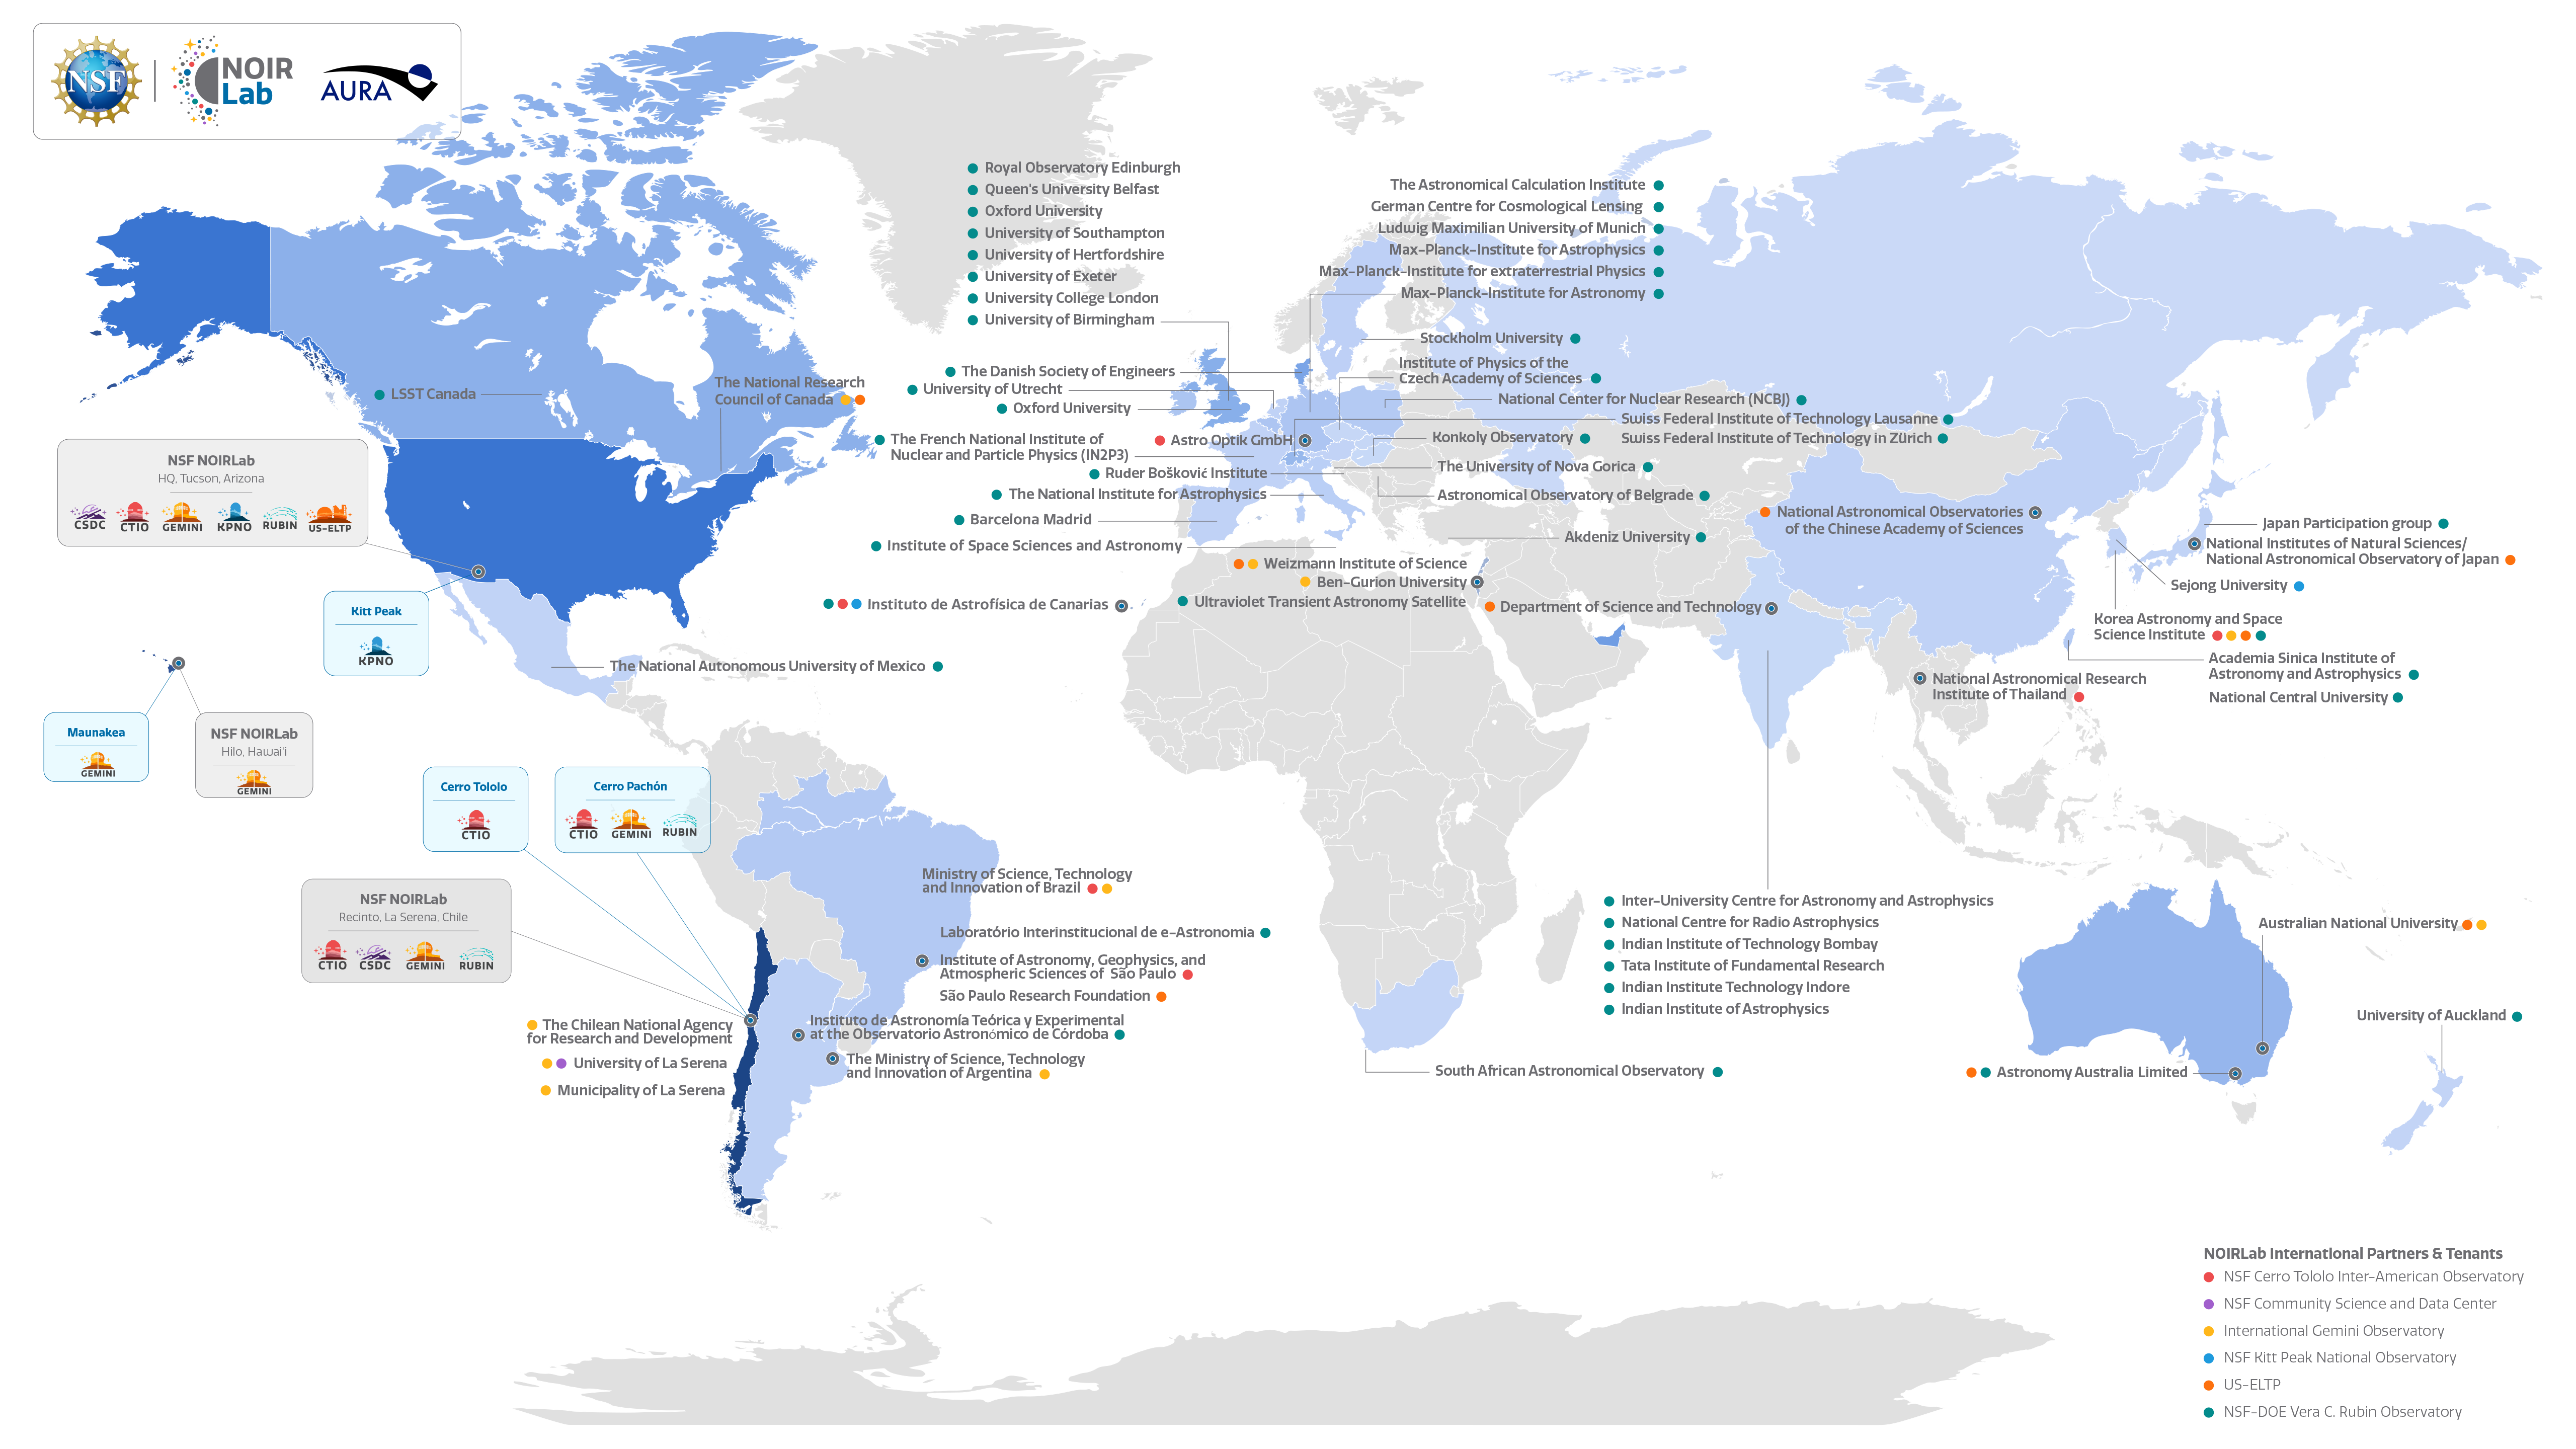

NOIRLab International Partners & Tenants

A map of NOIRLab's international partners and tenants.

Full listing of NOIRLab Partners and Tenants.
Part of the Foundational Diagrams collection.

Credit: NOIRLab/NSF/AURA